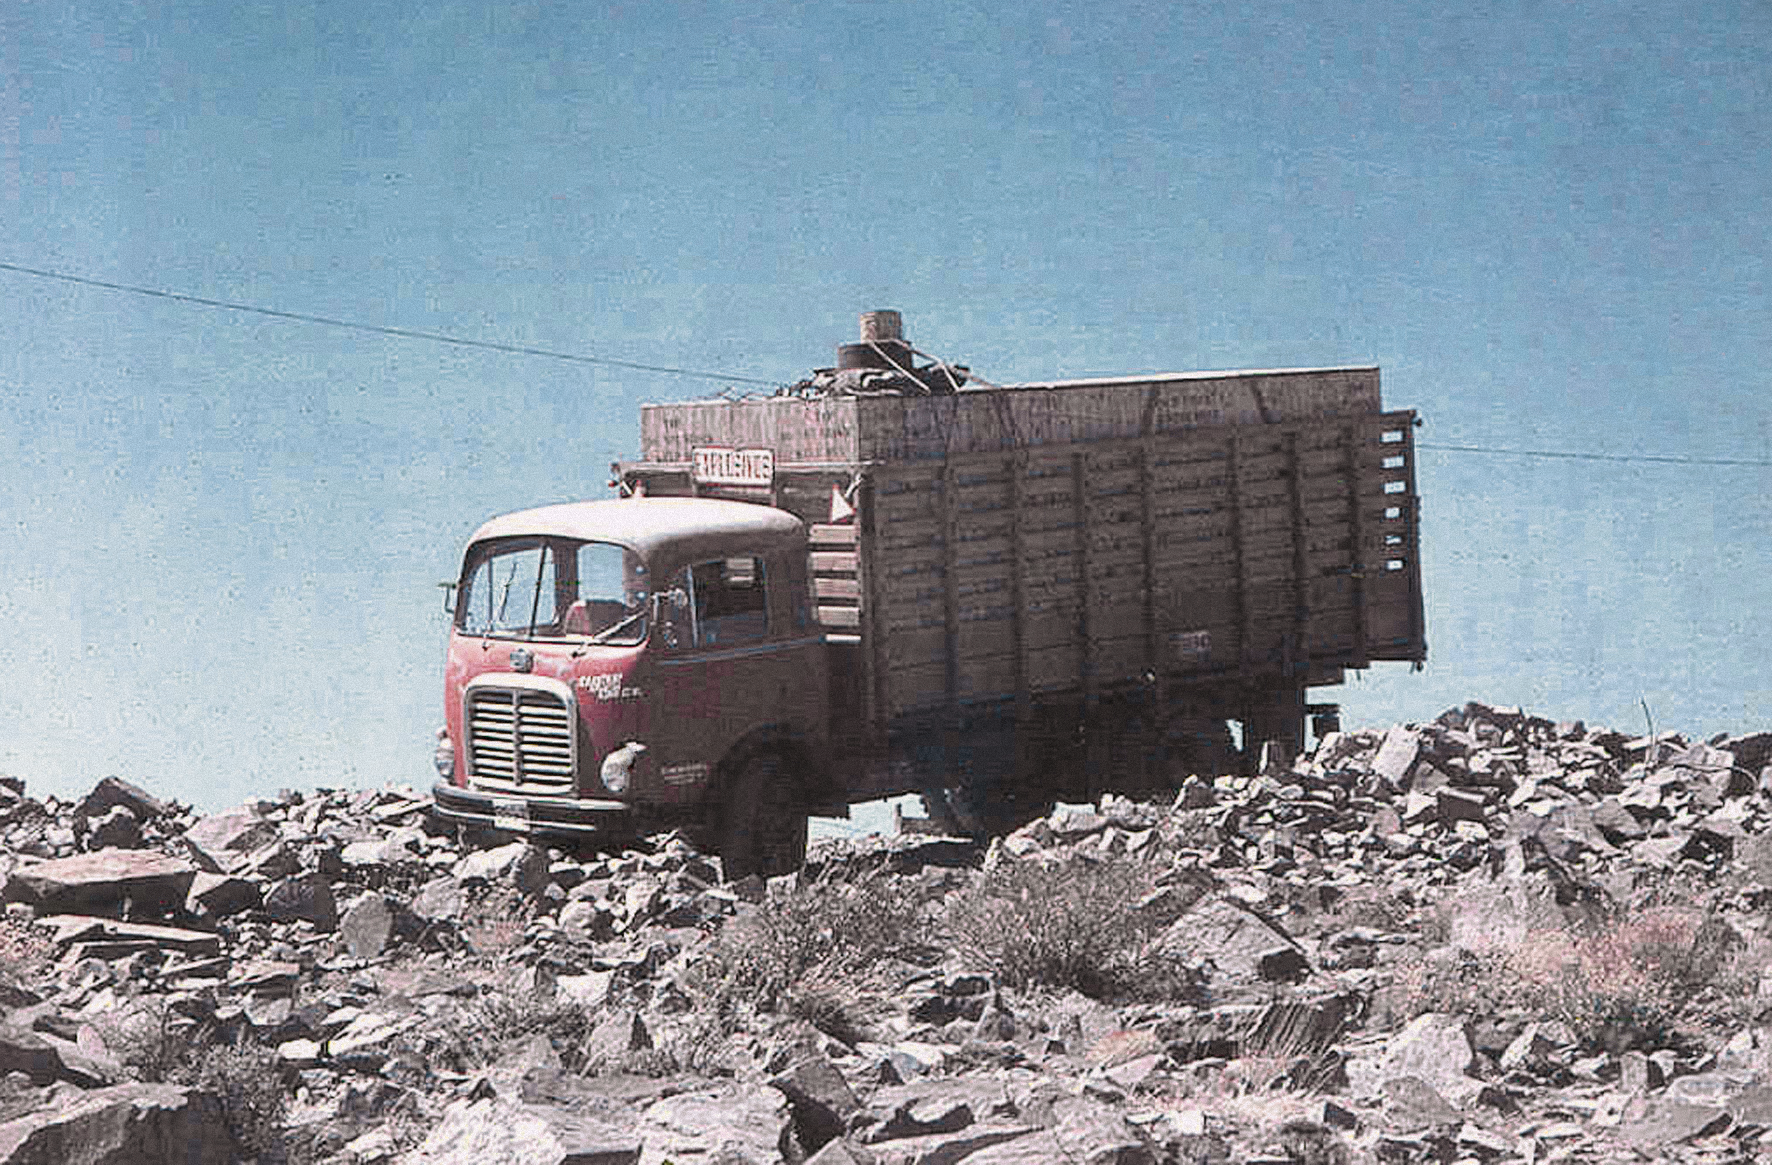

The arrival of the ESO 1-metre telescope

Photo of the arrival of the ESO 1-metre telescope at the new La Silla Observatory in Chile in the late 1960’s. The La Silla Observatory has since become one of the premier ground-based observatories in the world.

Credit: ESO/J.Doornenbal